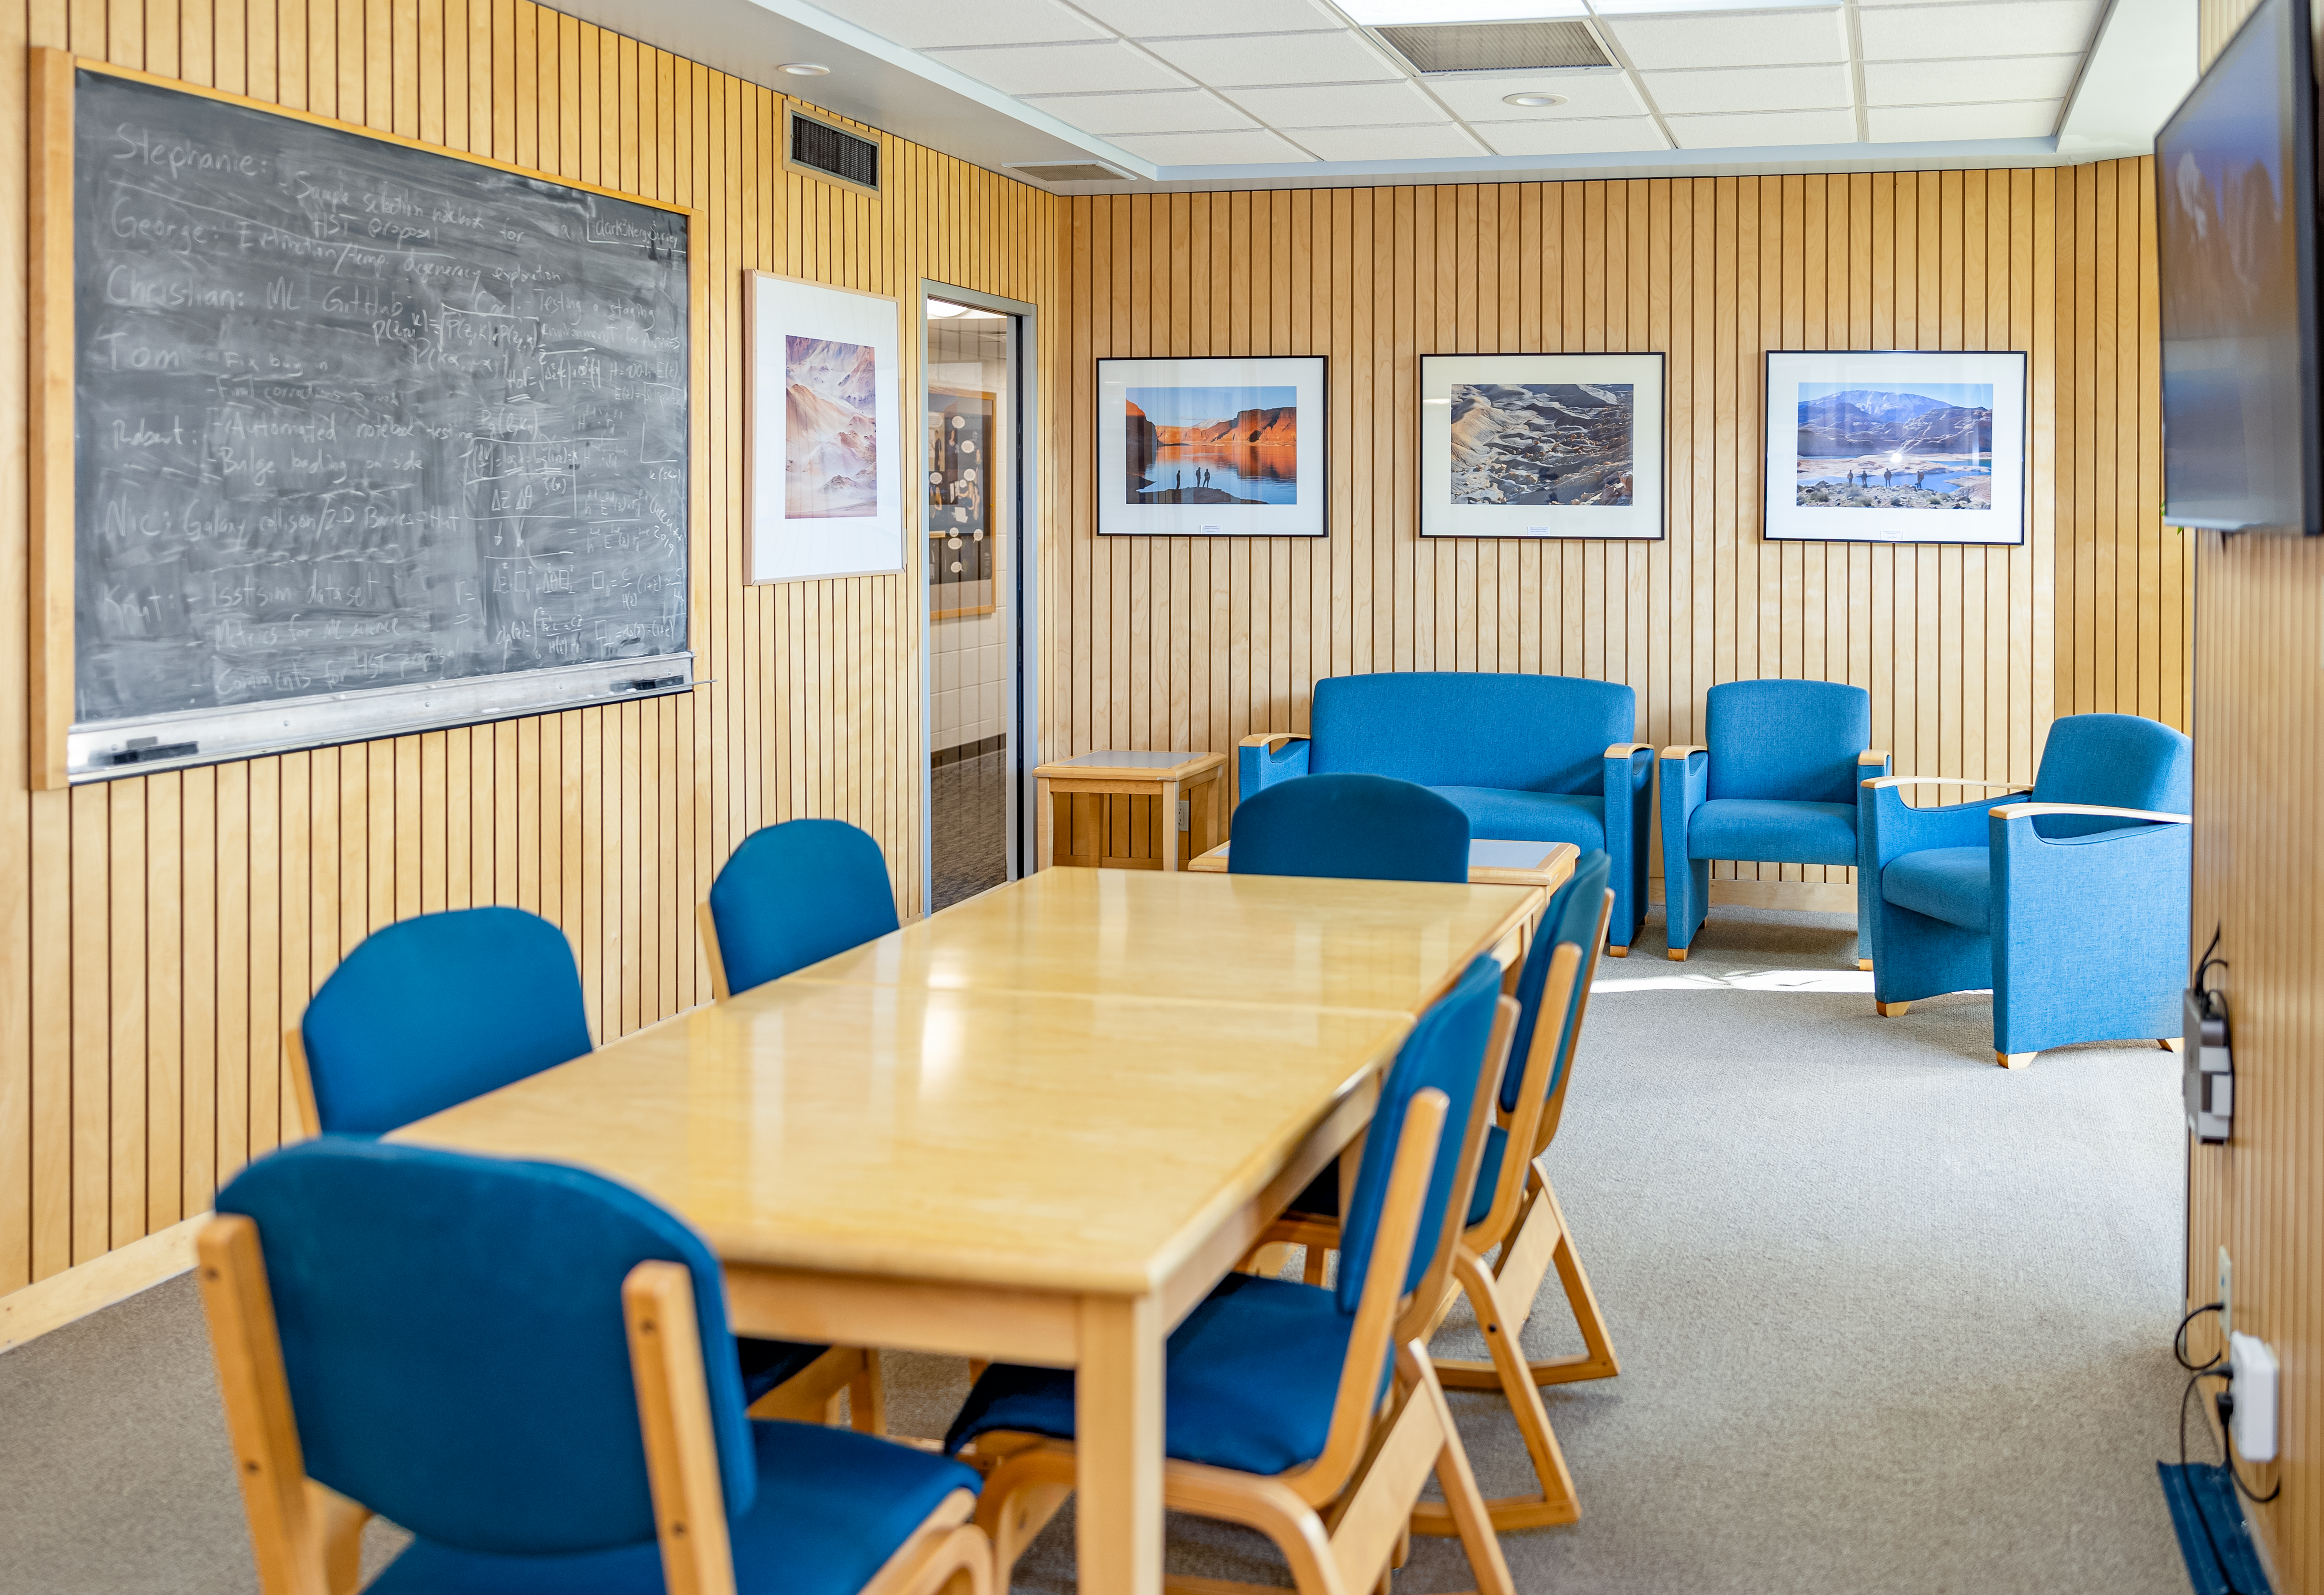

NOIRLab HQ Scientific Interaction Room

Inside the scientific interaction room at NOIRLab headquarters in Tucson, Arizona.

Credit: NOIRLab/NSF/AURA/T. Slovinský